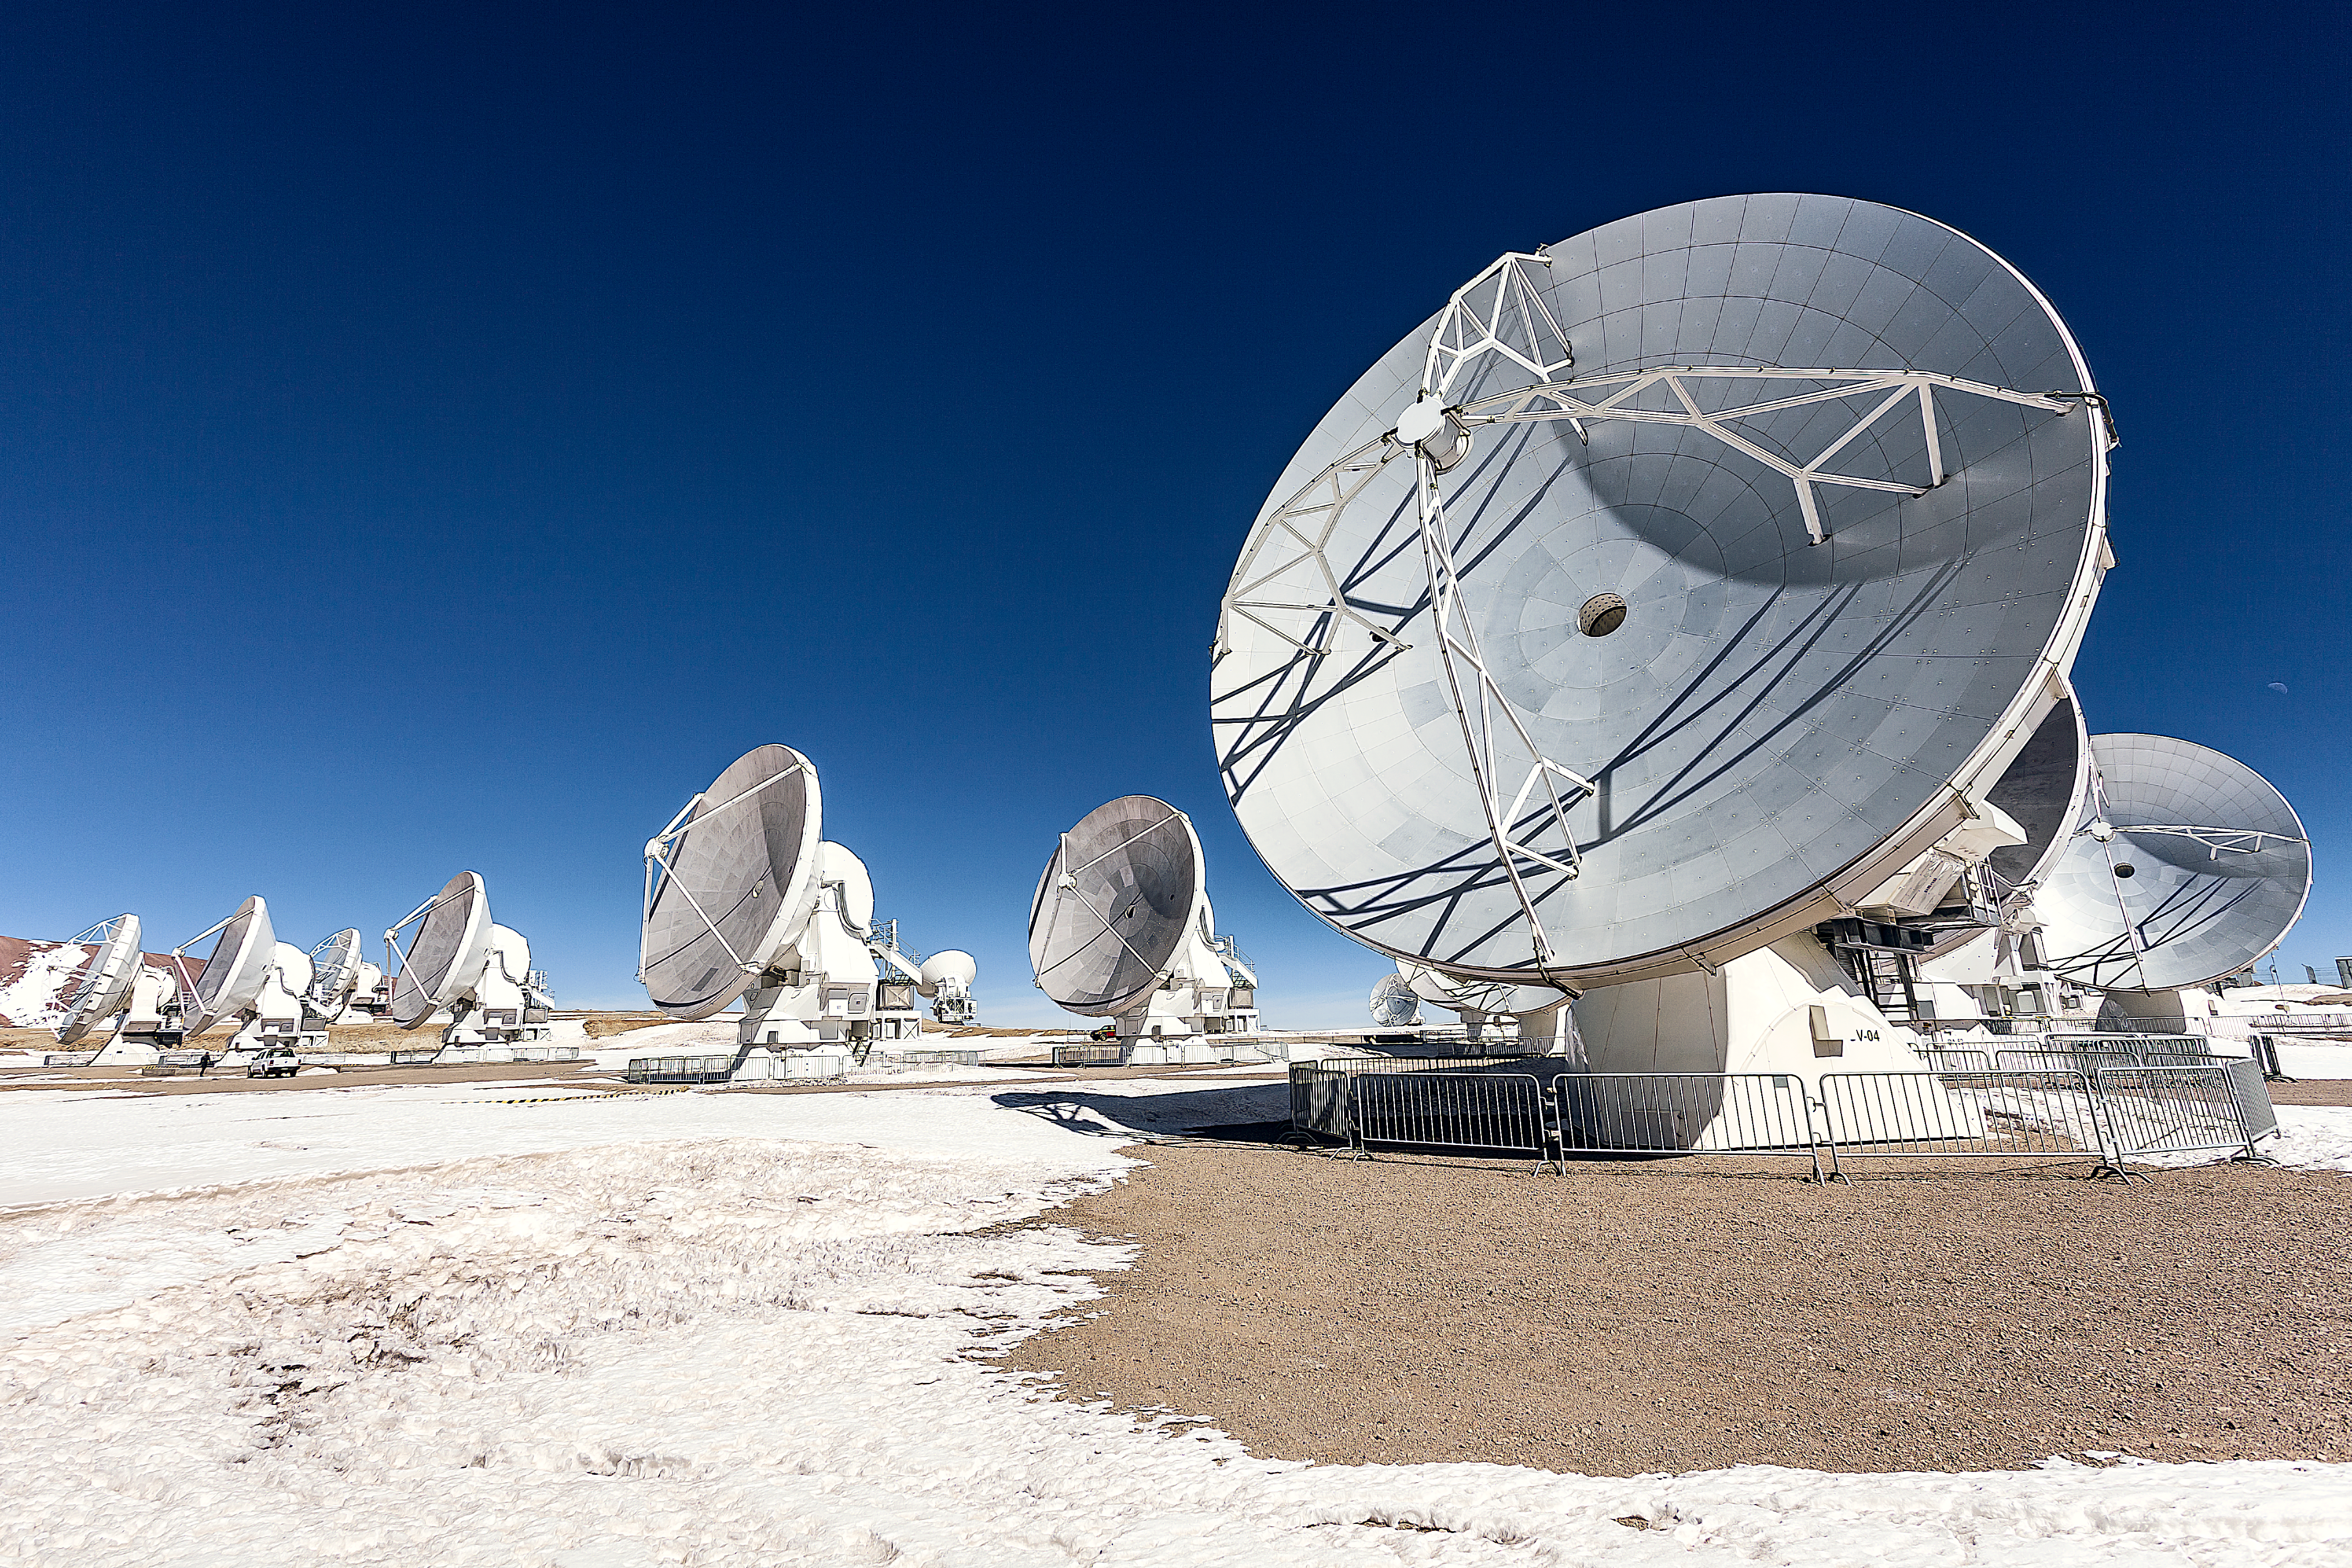

ALMA Revealing the profound mysteries of the Universe

This image shows antennas which make up part of the Atacama Large Millimeter/submillimeter Array (ALMA), in a snowy setting. ALMA will be composed initially of 66 high precision antennas located on the Chajnantor plateau, 5000 metres altitude in northern Chile.

ALMA observes light emitted by cool-temperature objects in space, which permits us to unravel profound mysteries about the formation of planets and the appearance of complex molecules, including organic molecules.

Credit: ESO/A. Duro